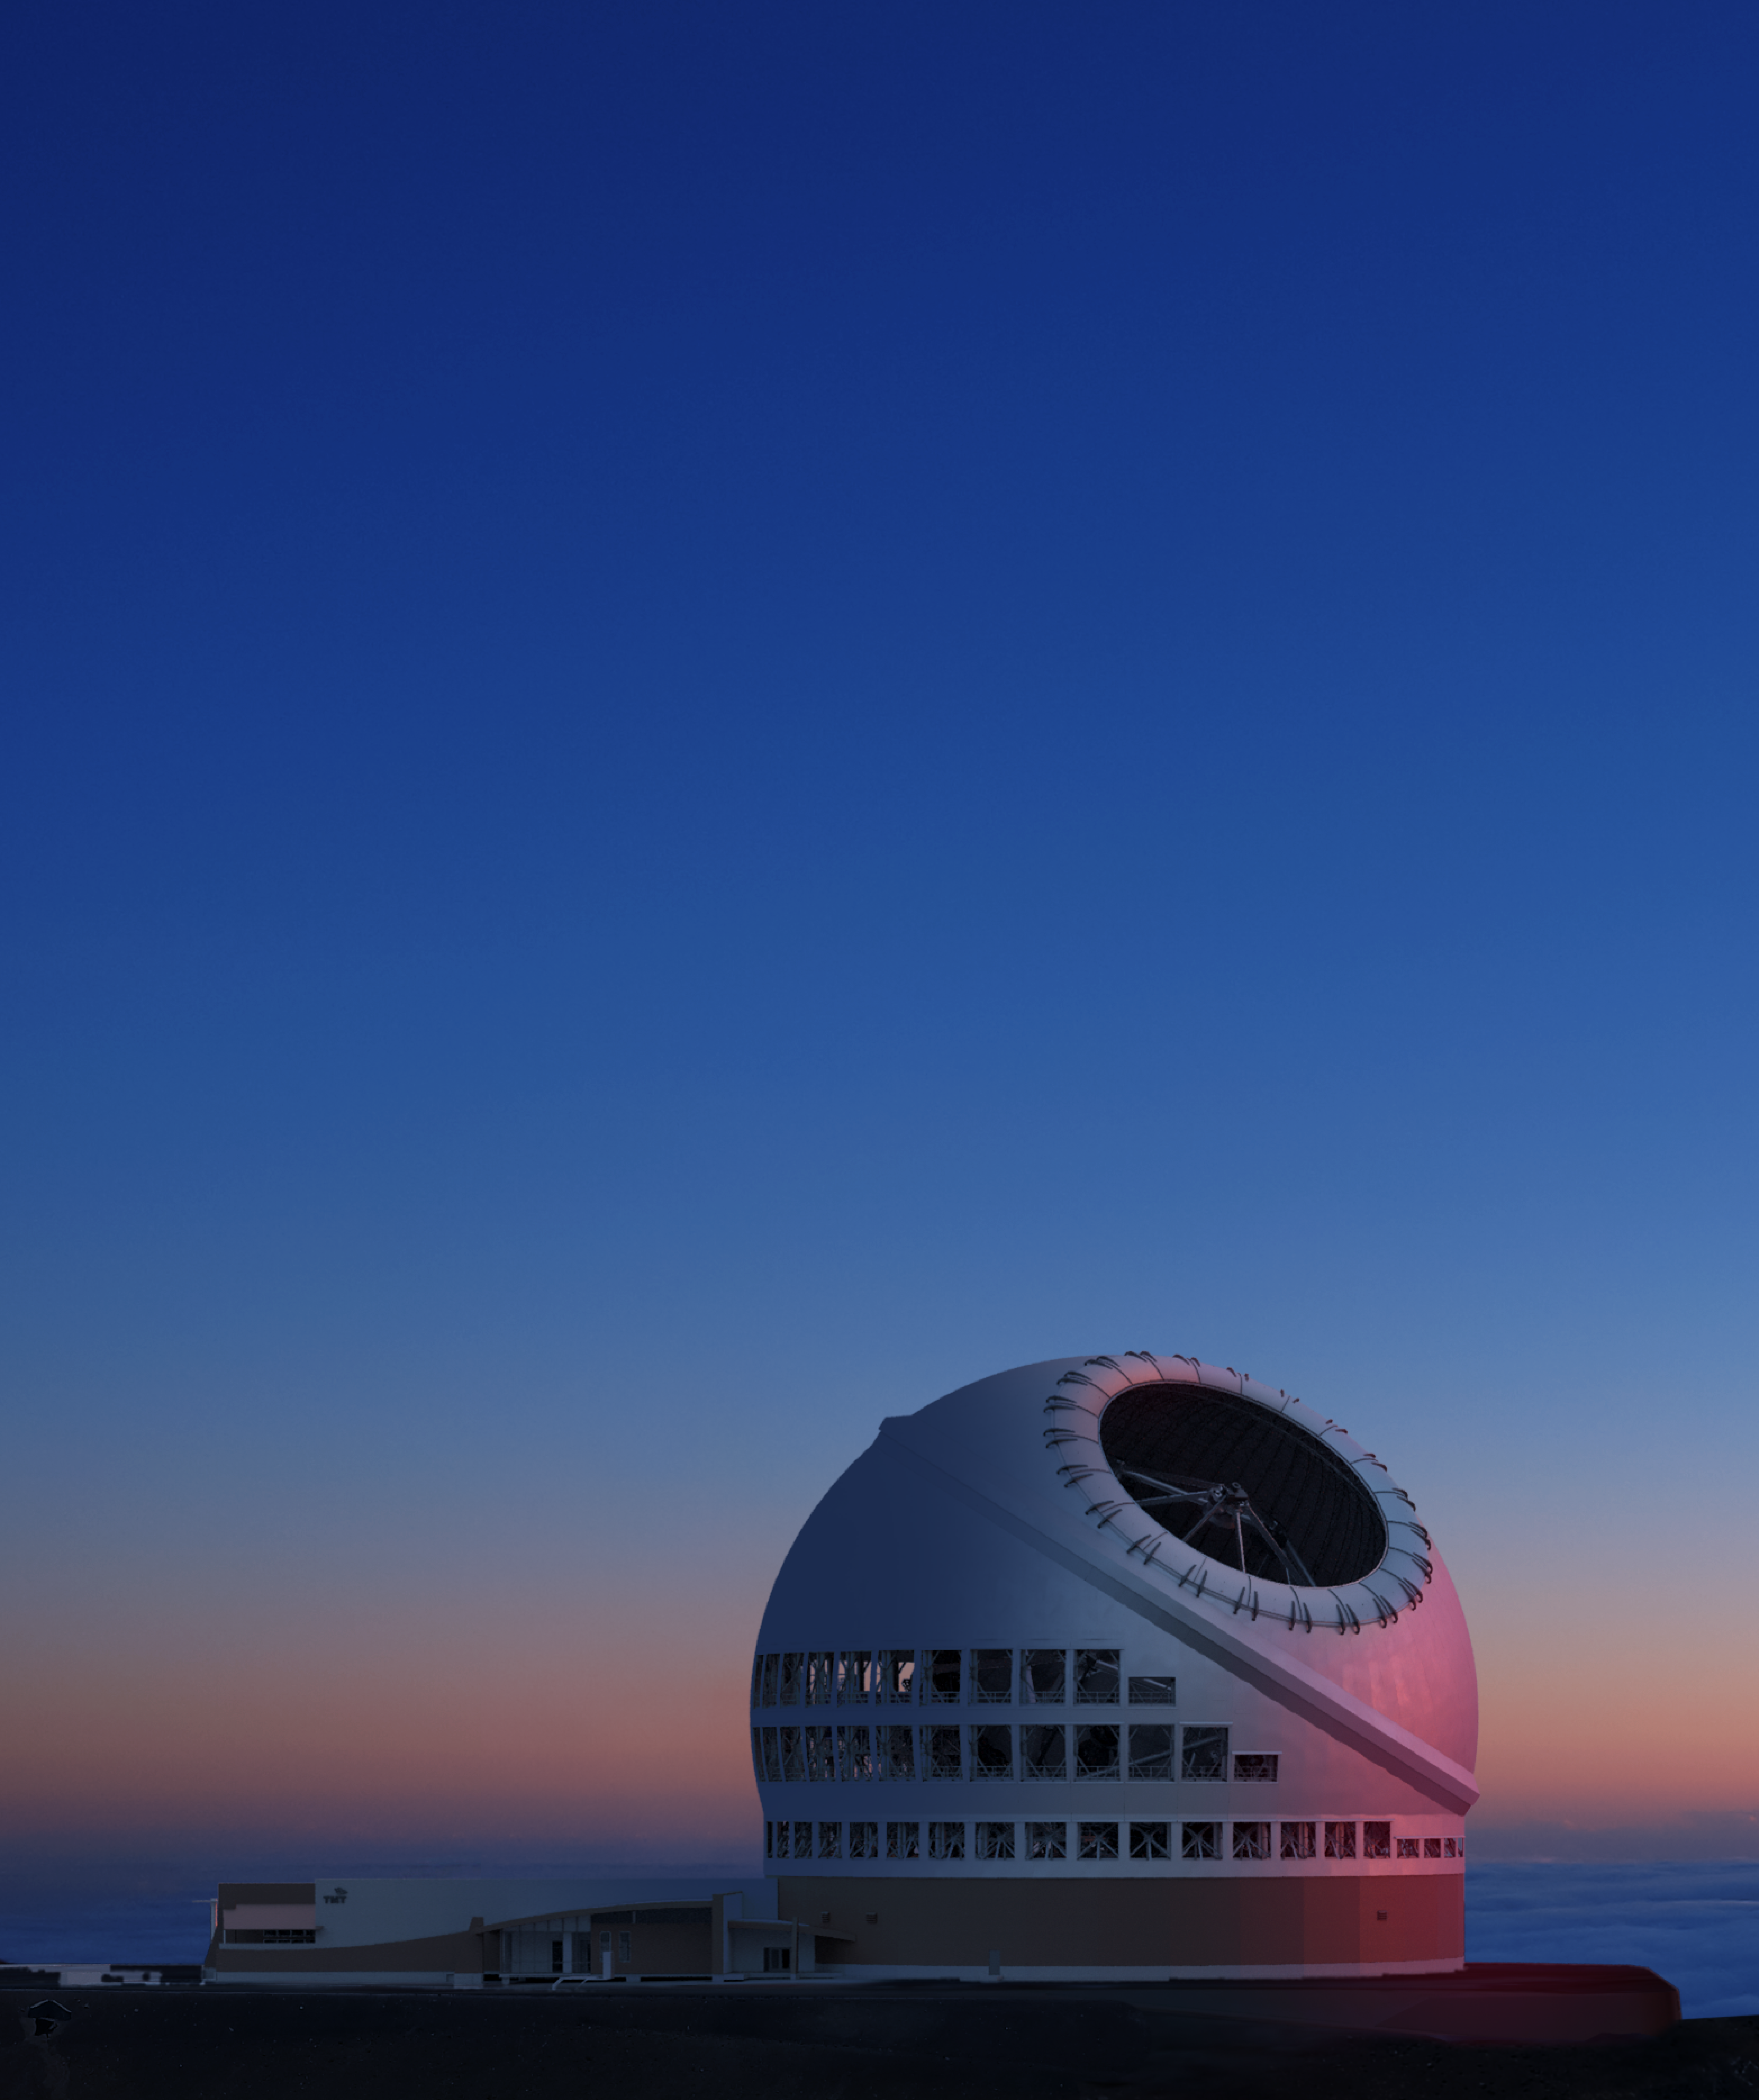

Thirty Meter Telescope Dusk

A render of the completed Thirty Meter Telescope at dusk.

Credit: TMT International Observatory